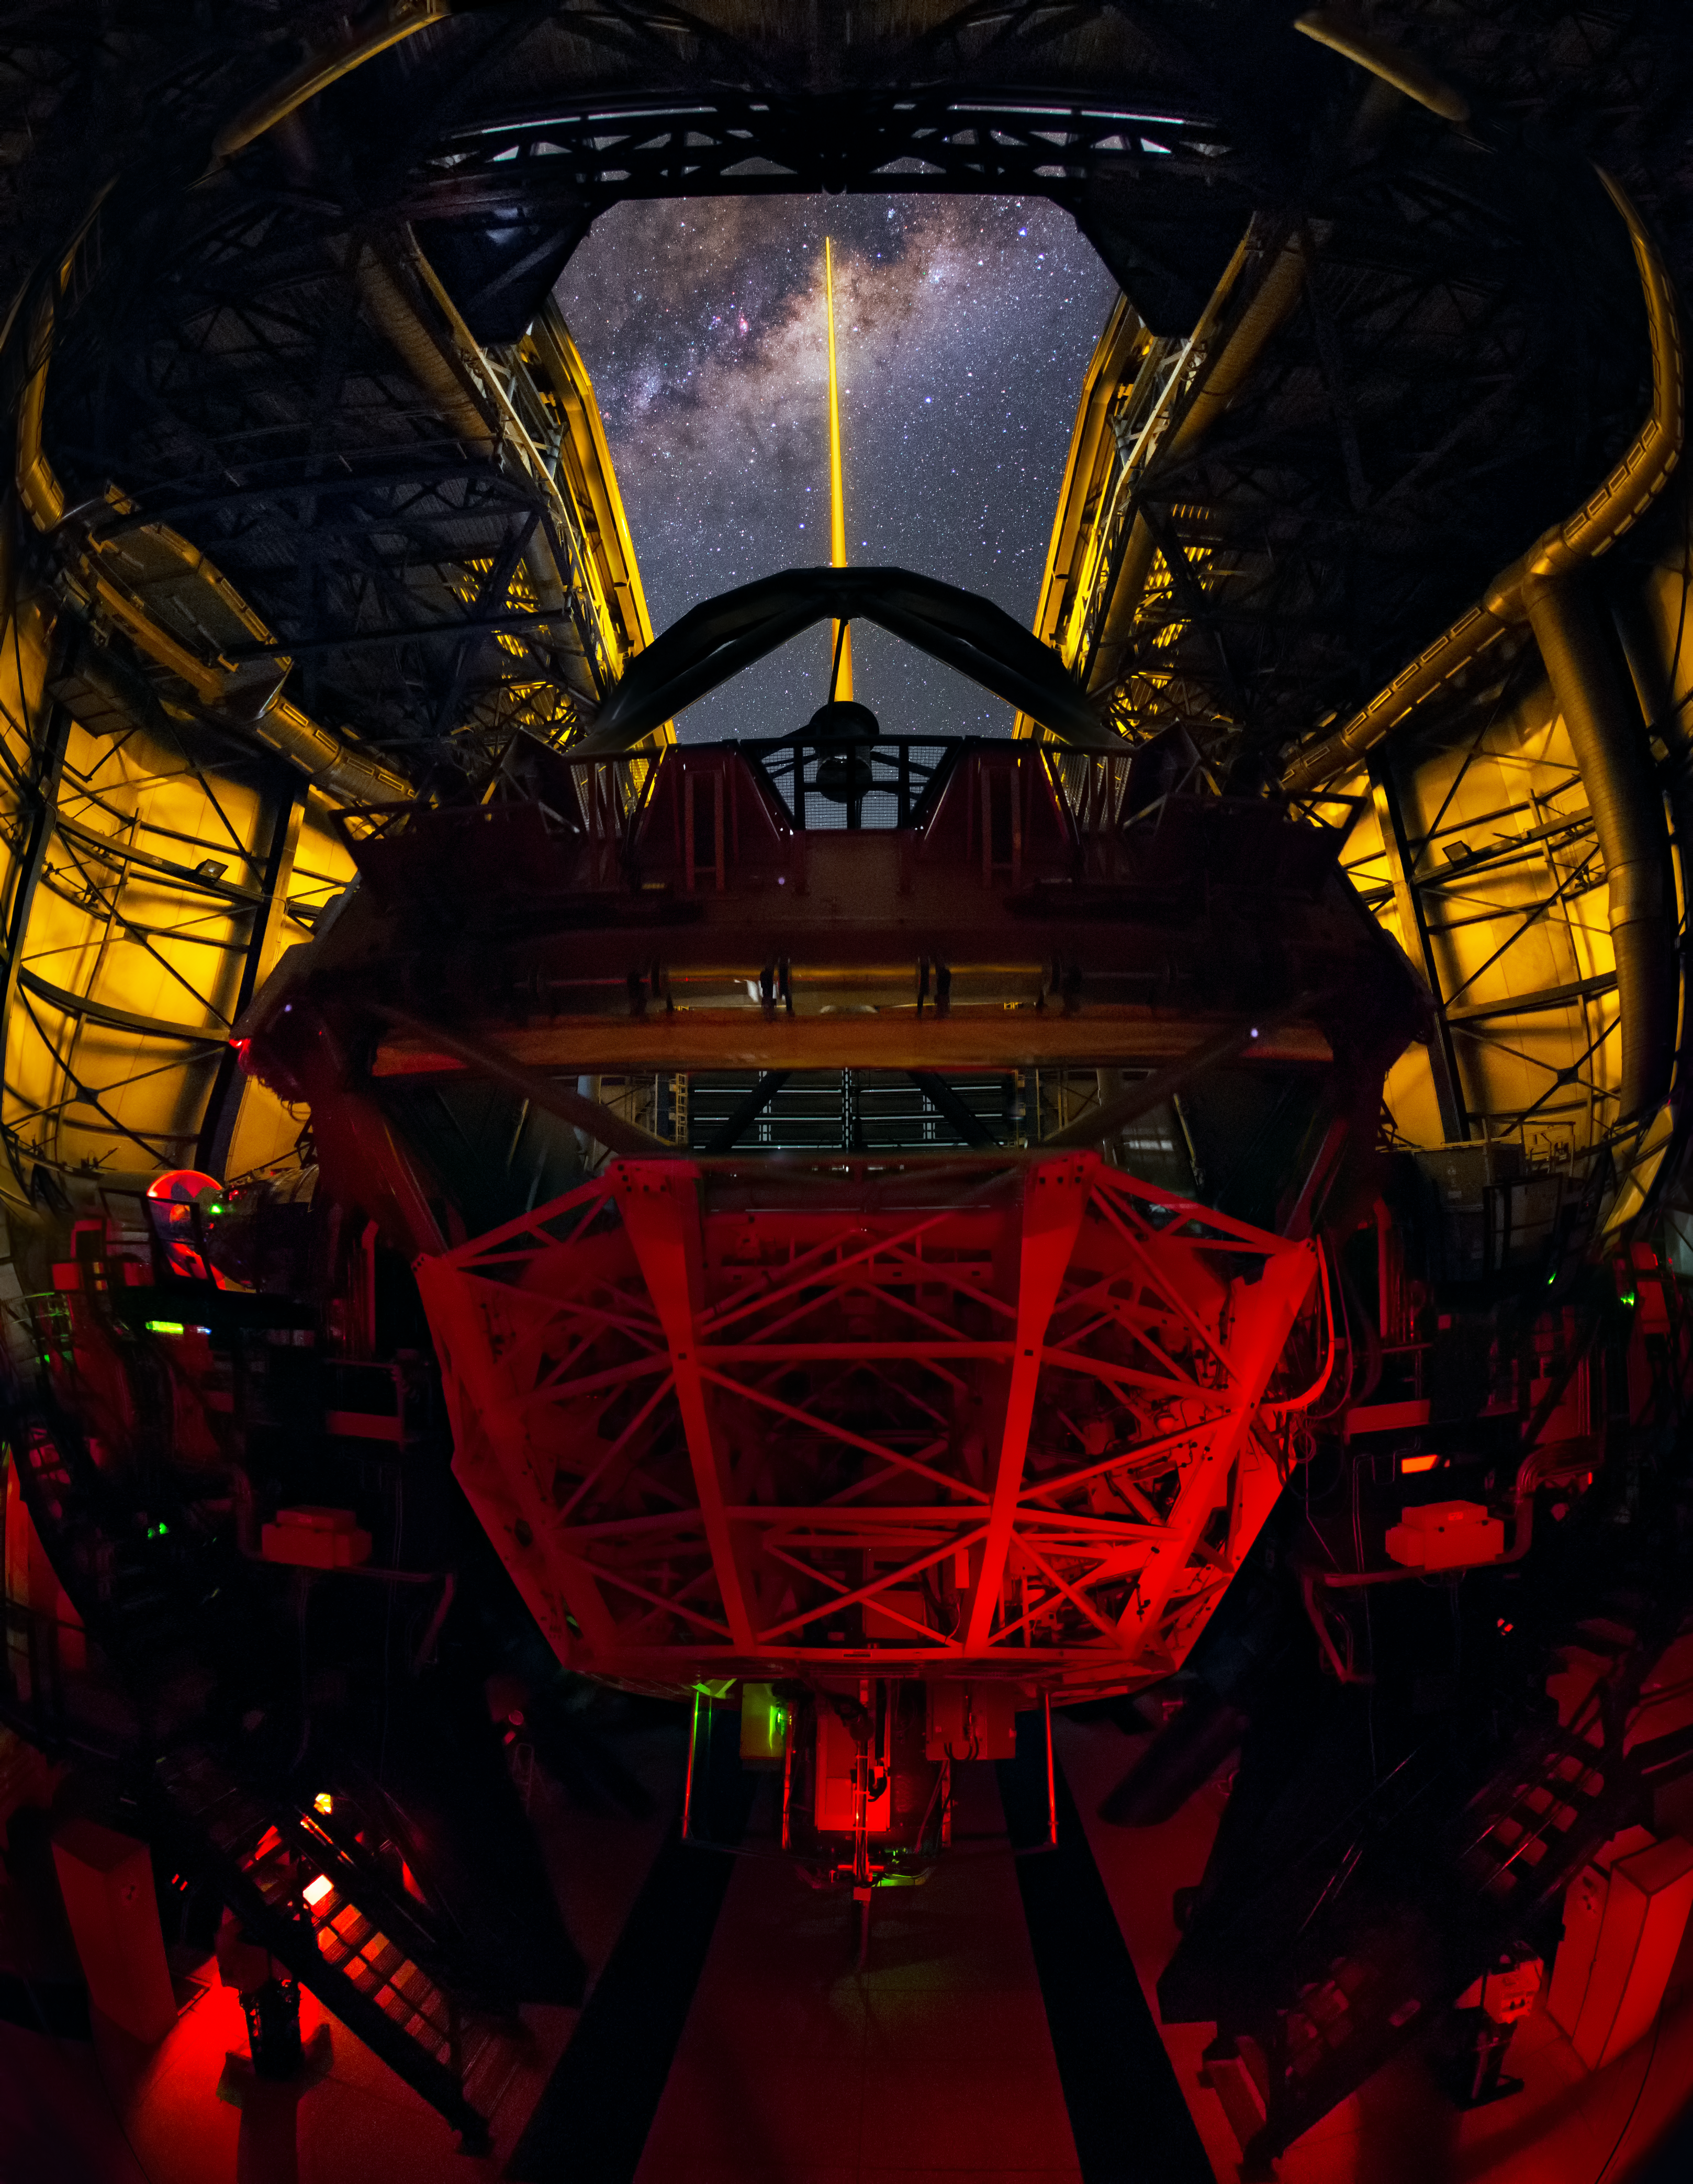

1001 stars

Taken from inside the dome of the fourth Unit Telescope of ESO’s Very Large Telescope (VLT), this spectacular shot from ESO Photo Ambassador Yuri Beletsky captures the VLT’s Laser Guide Star (LGS) in action.

The LGS, located on top of the 1.2-metre secondary mirror of Unit Telescope 4, is part of the VLT’s adaptive optics system. By creating a glowing spot — an artificial star — in the Earth’s atmosphere at an altitude of 90 kilometres, the light coming back from the laser can be used as a reference to remove the effects of atmospheric distortion. This allows the telescope to produce astronomical images almost as sharp as if the telescope were in space.

The plane of the Milky Way, seemingly pierced by the laser as it soars above the open dome of the telescope, is rippled with dark clouds of interstellar dust that block visible light. However, thanks to the telescope’s infrared instruments and the adaptive optics system, astronomers can study and image our galaxy’s complex and turbulent core in unprecedented detail.

Credit: Y. Beletsky (LCO)/ESO